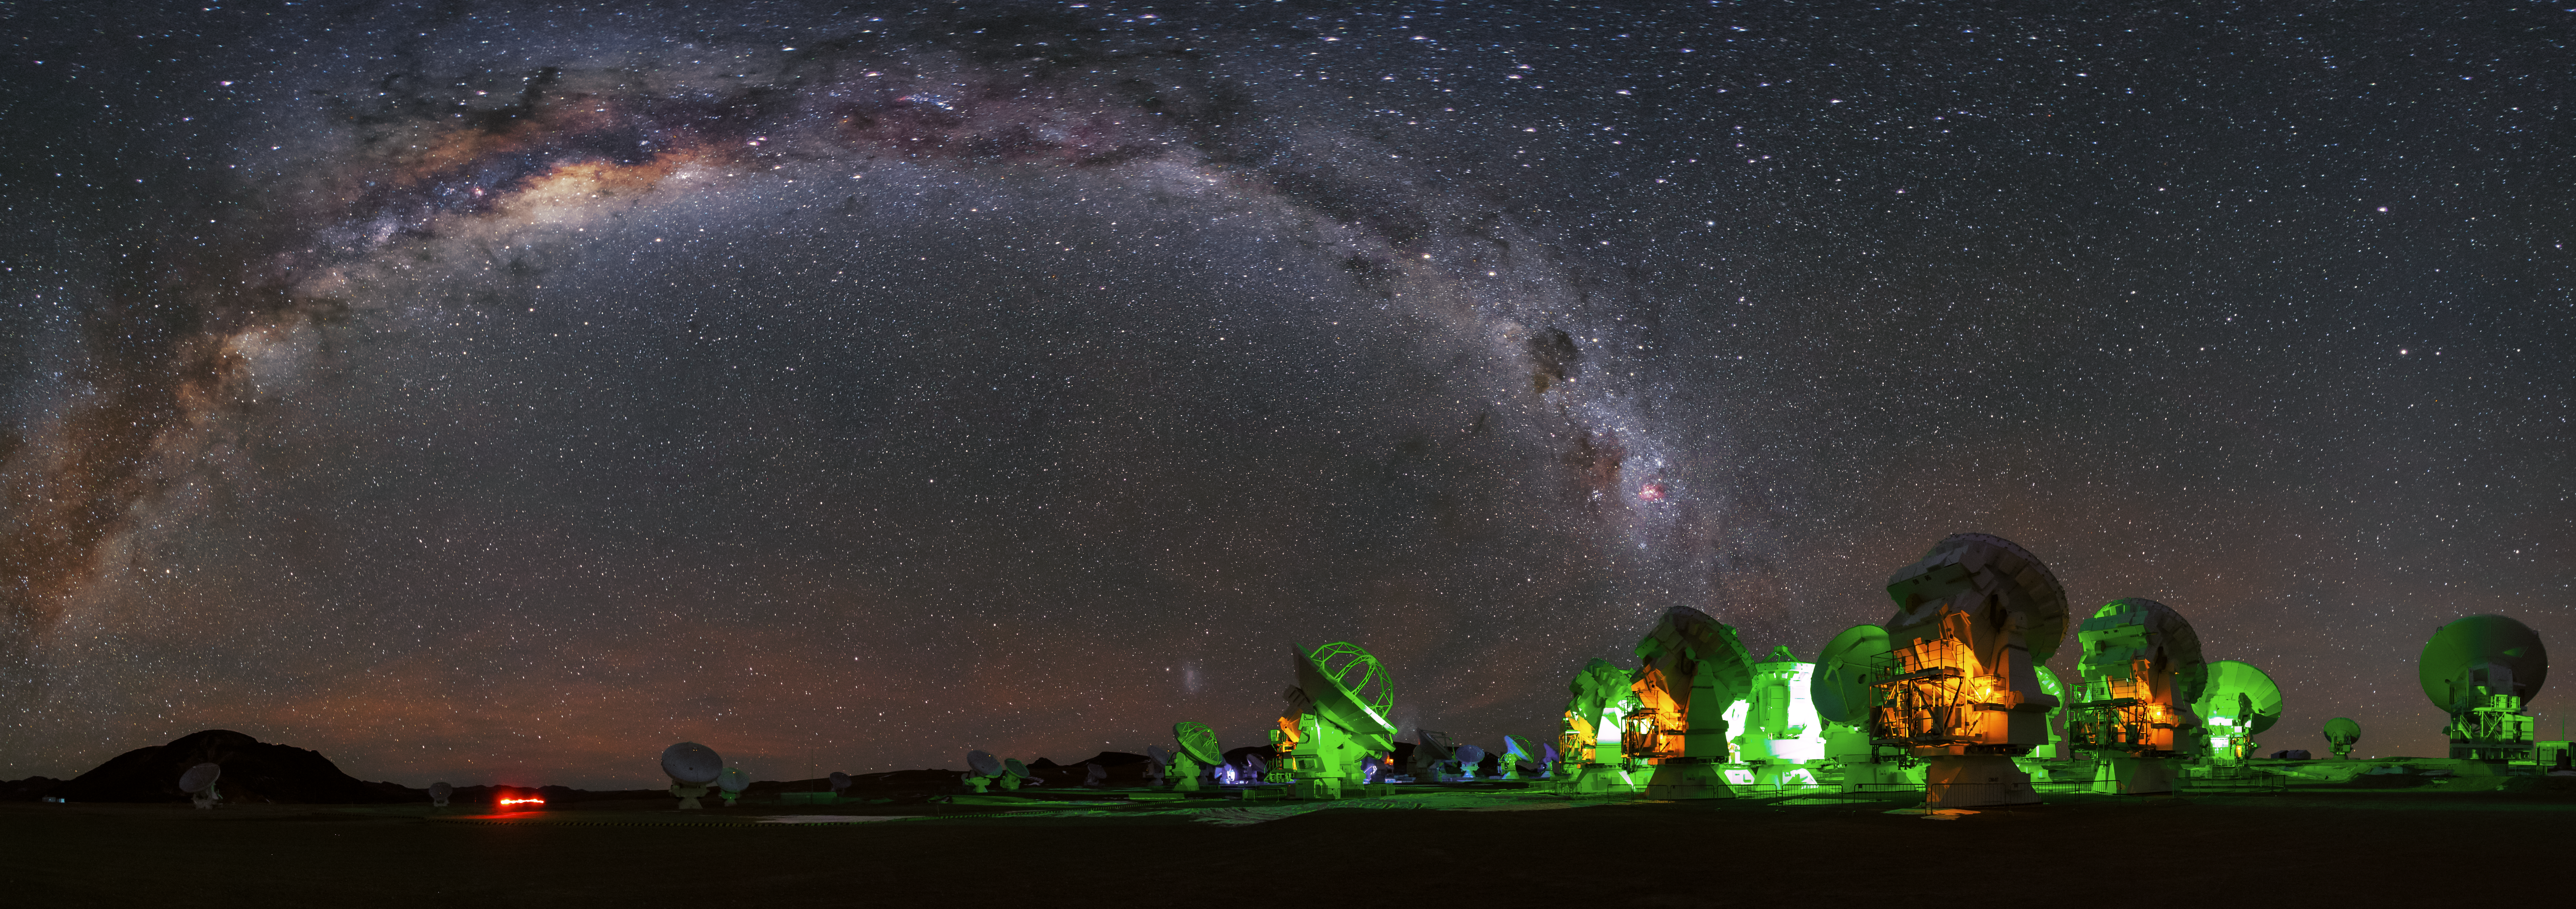

Galactic arc

In this panorama image, like a gigantic arc, the Milky Way spans above the dishes of ALMA at the Chajnantor plateau.

Credit: A. Duro/ESO